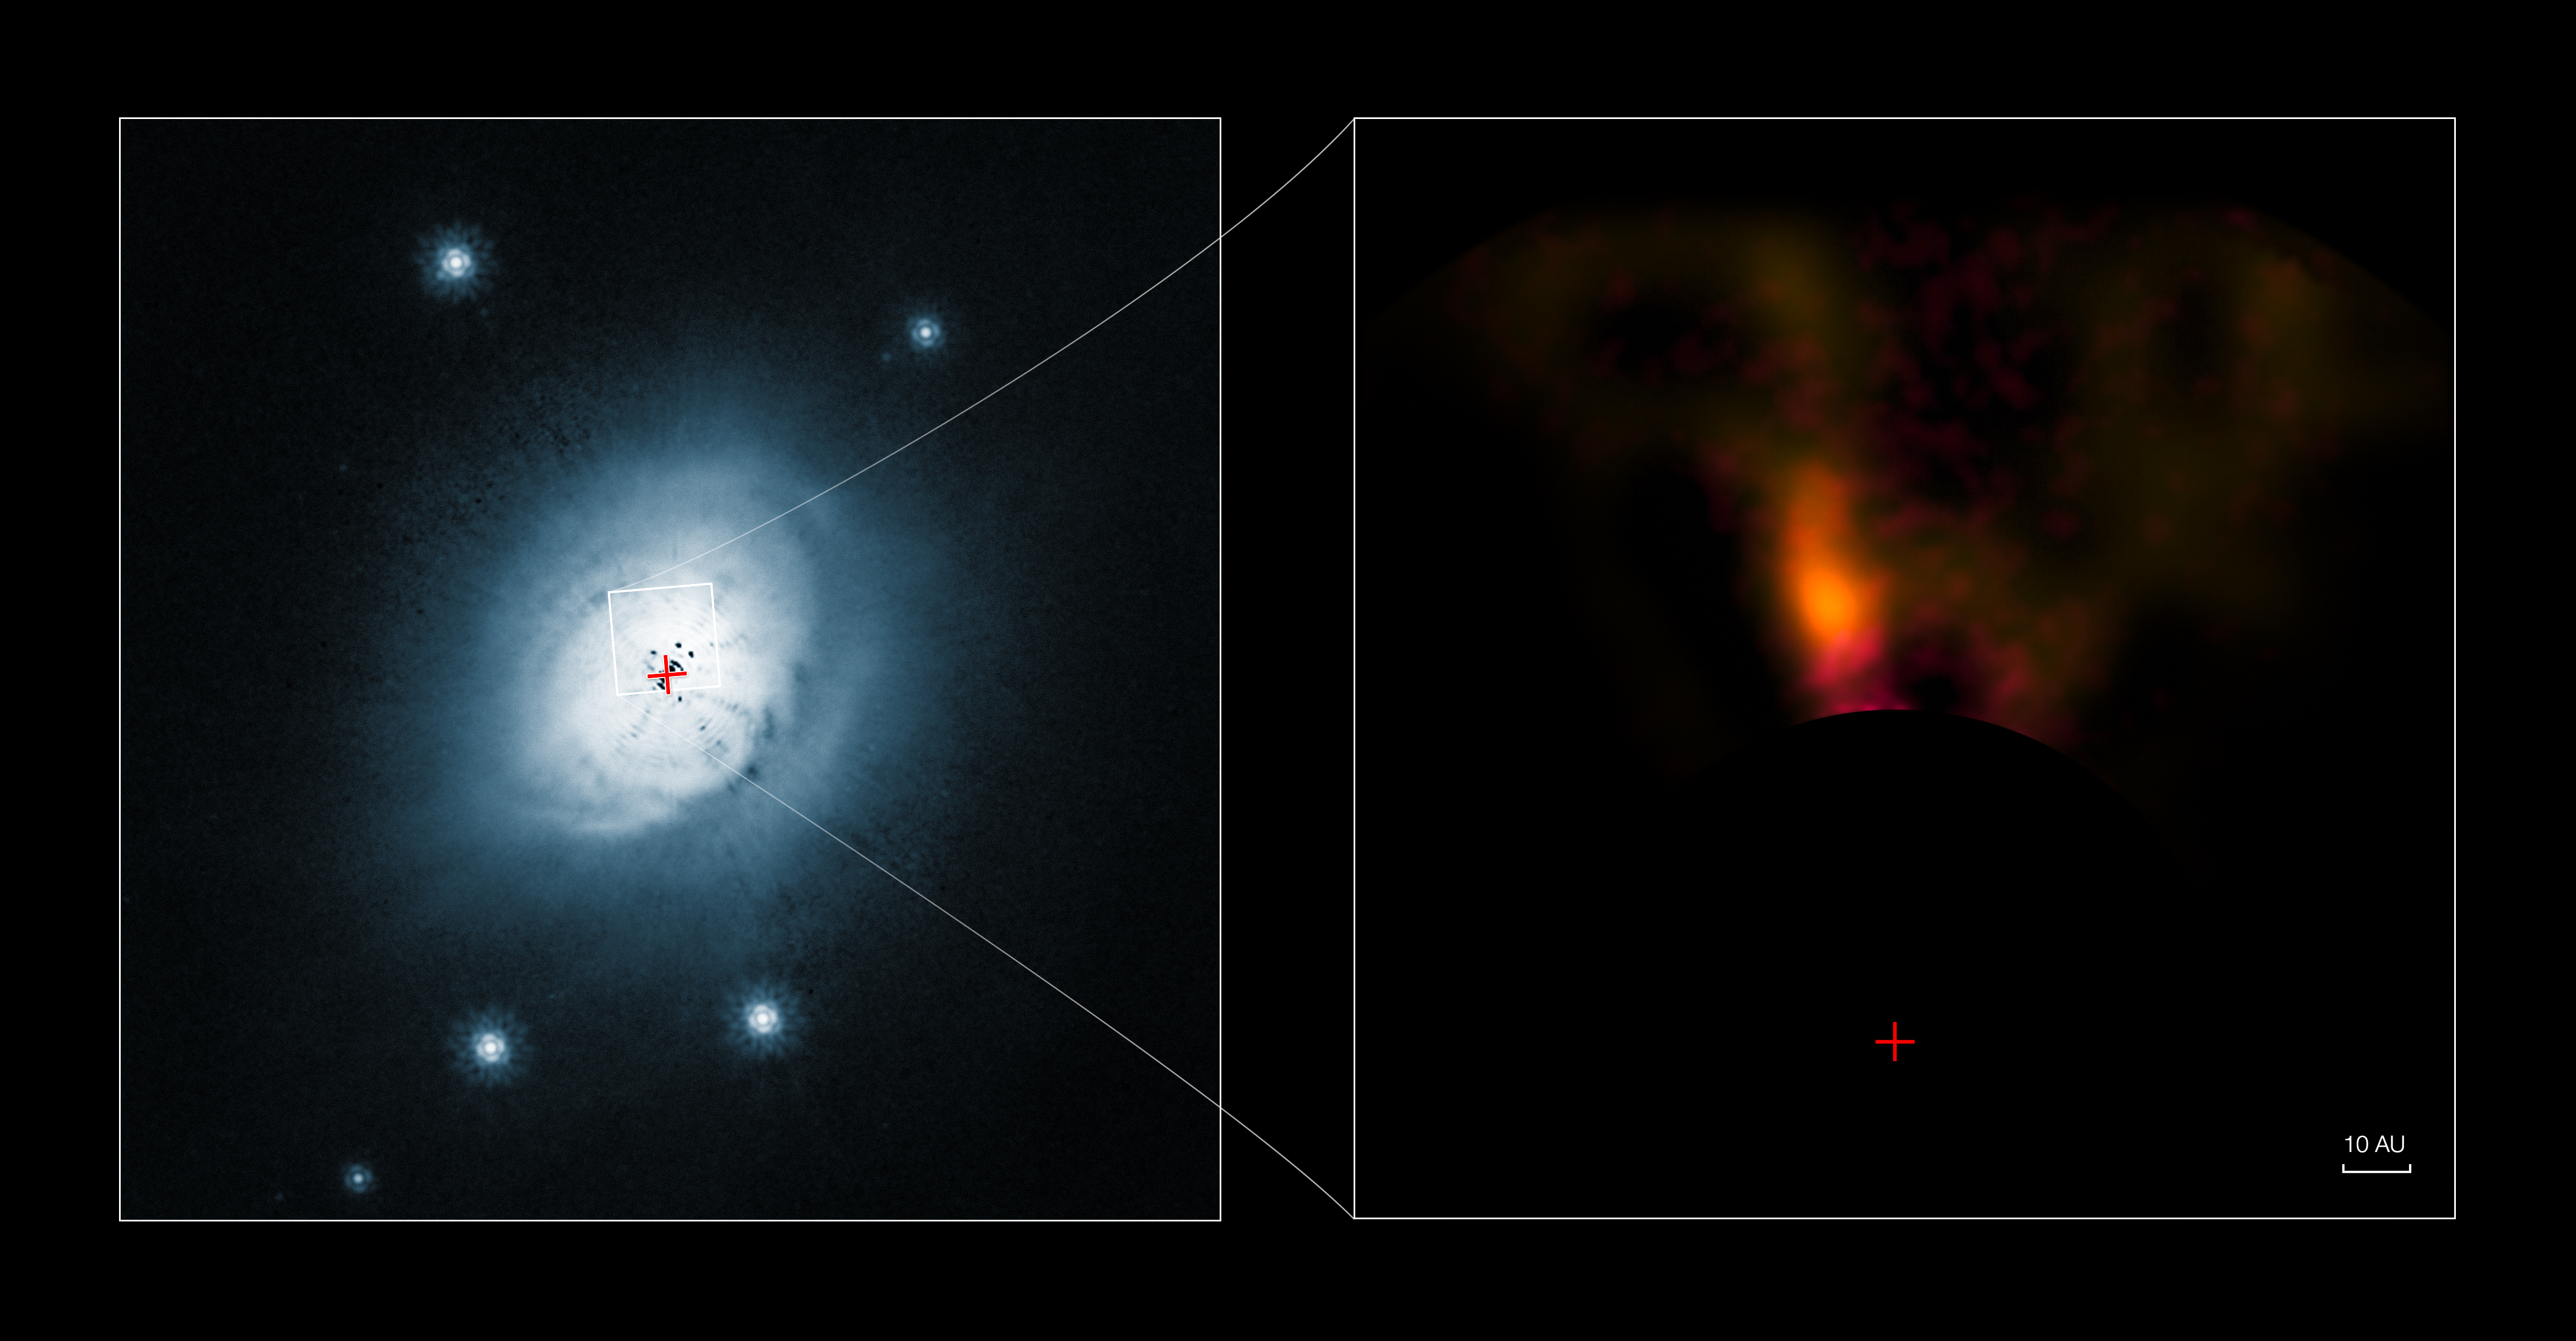

VLT and Hubble images of the protoplanet system HD 100546

This composite image shows a view from the NASA/ESA Hubble Space Telescope (left) and from the NACO system on ESO’s Very Large Telescope (right) of the gas and dust around the young star HD 100546. The Hubble visible-light image shows the outer disc of gas and dust around the star. The new infrared VLT picture of a small part of the disc shows a candidate protoplanet. Both pictures were taken with a special coronagraph that suppresses the light from the brilliant star. The position of the star is marked with a red cross in both panels.

Credit: ESO/NASA/ESA/Ardila et al.